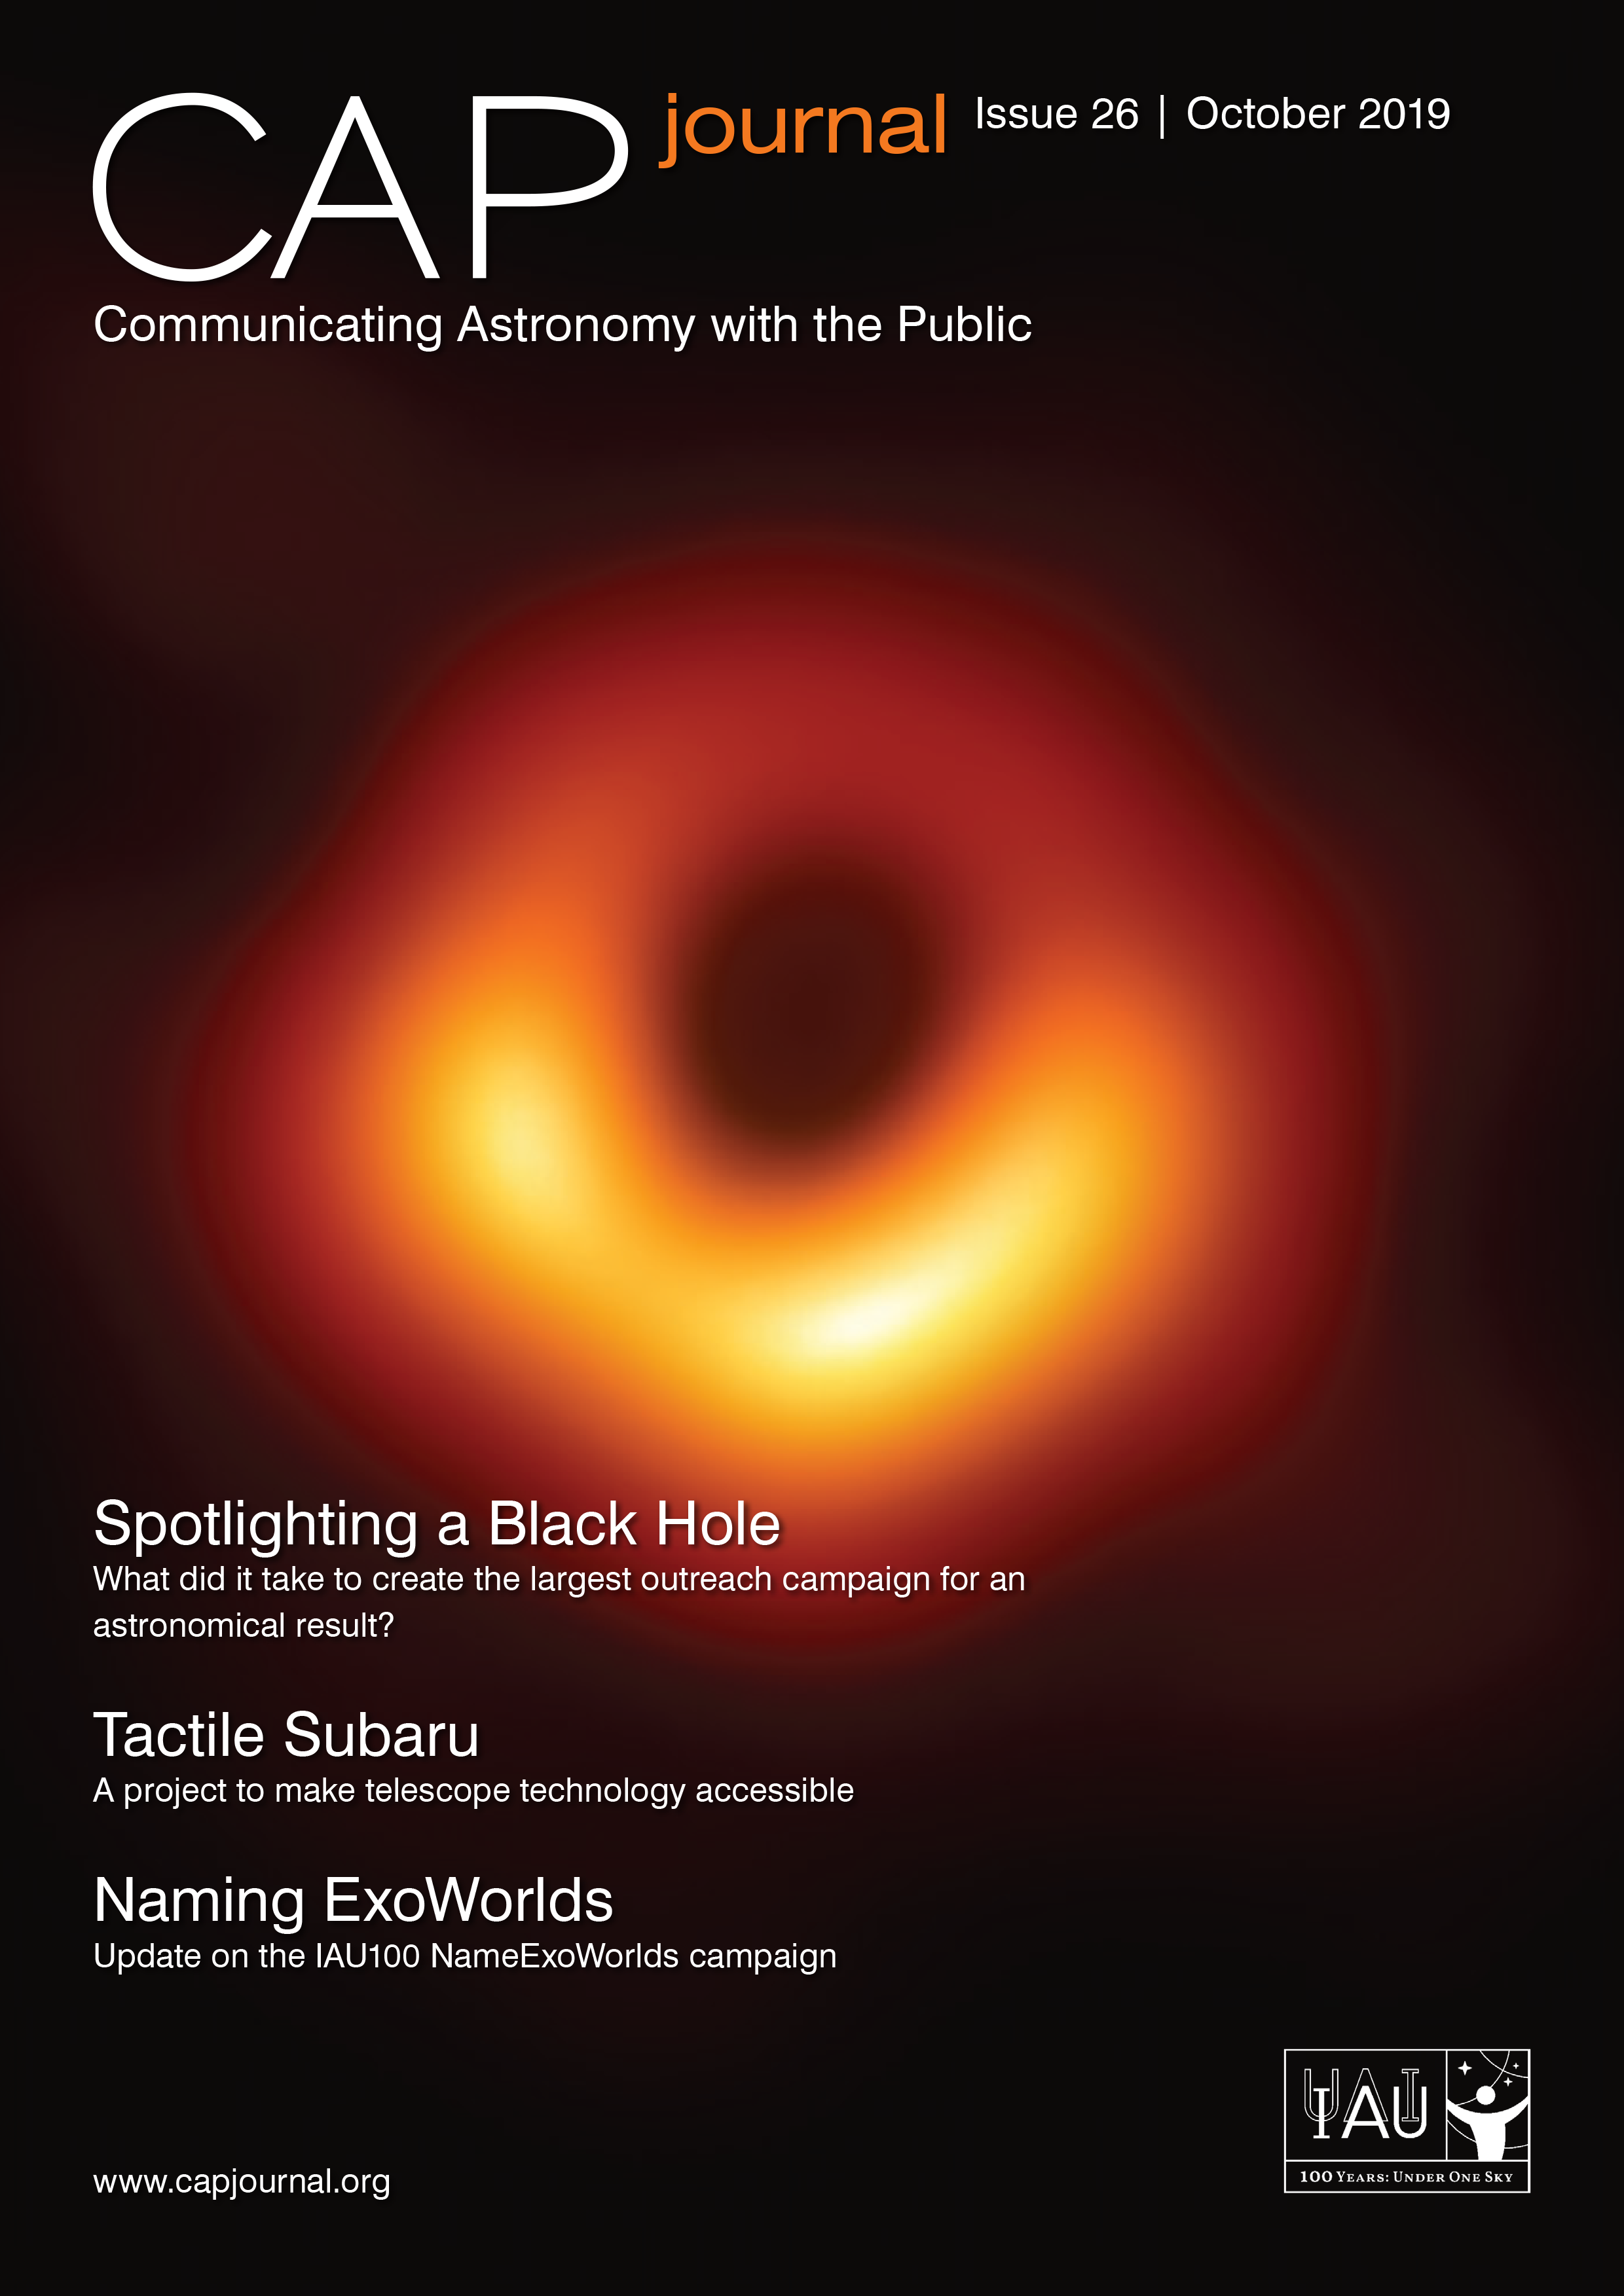

Cover of CAPjournal 26

Cover of CAPjournal 26.

Credit: IAU